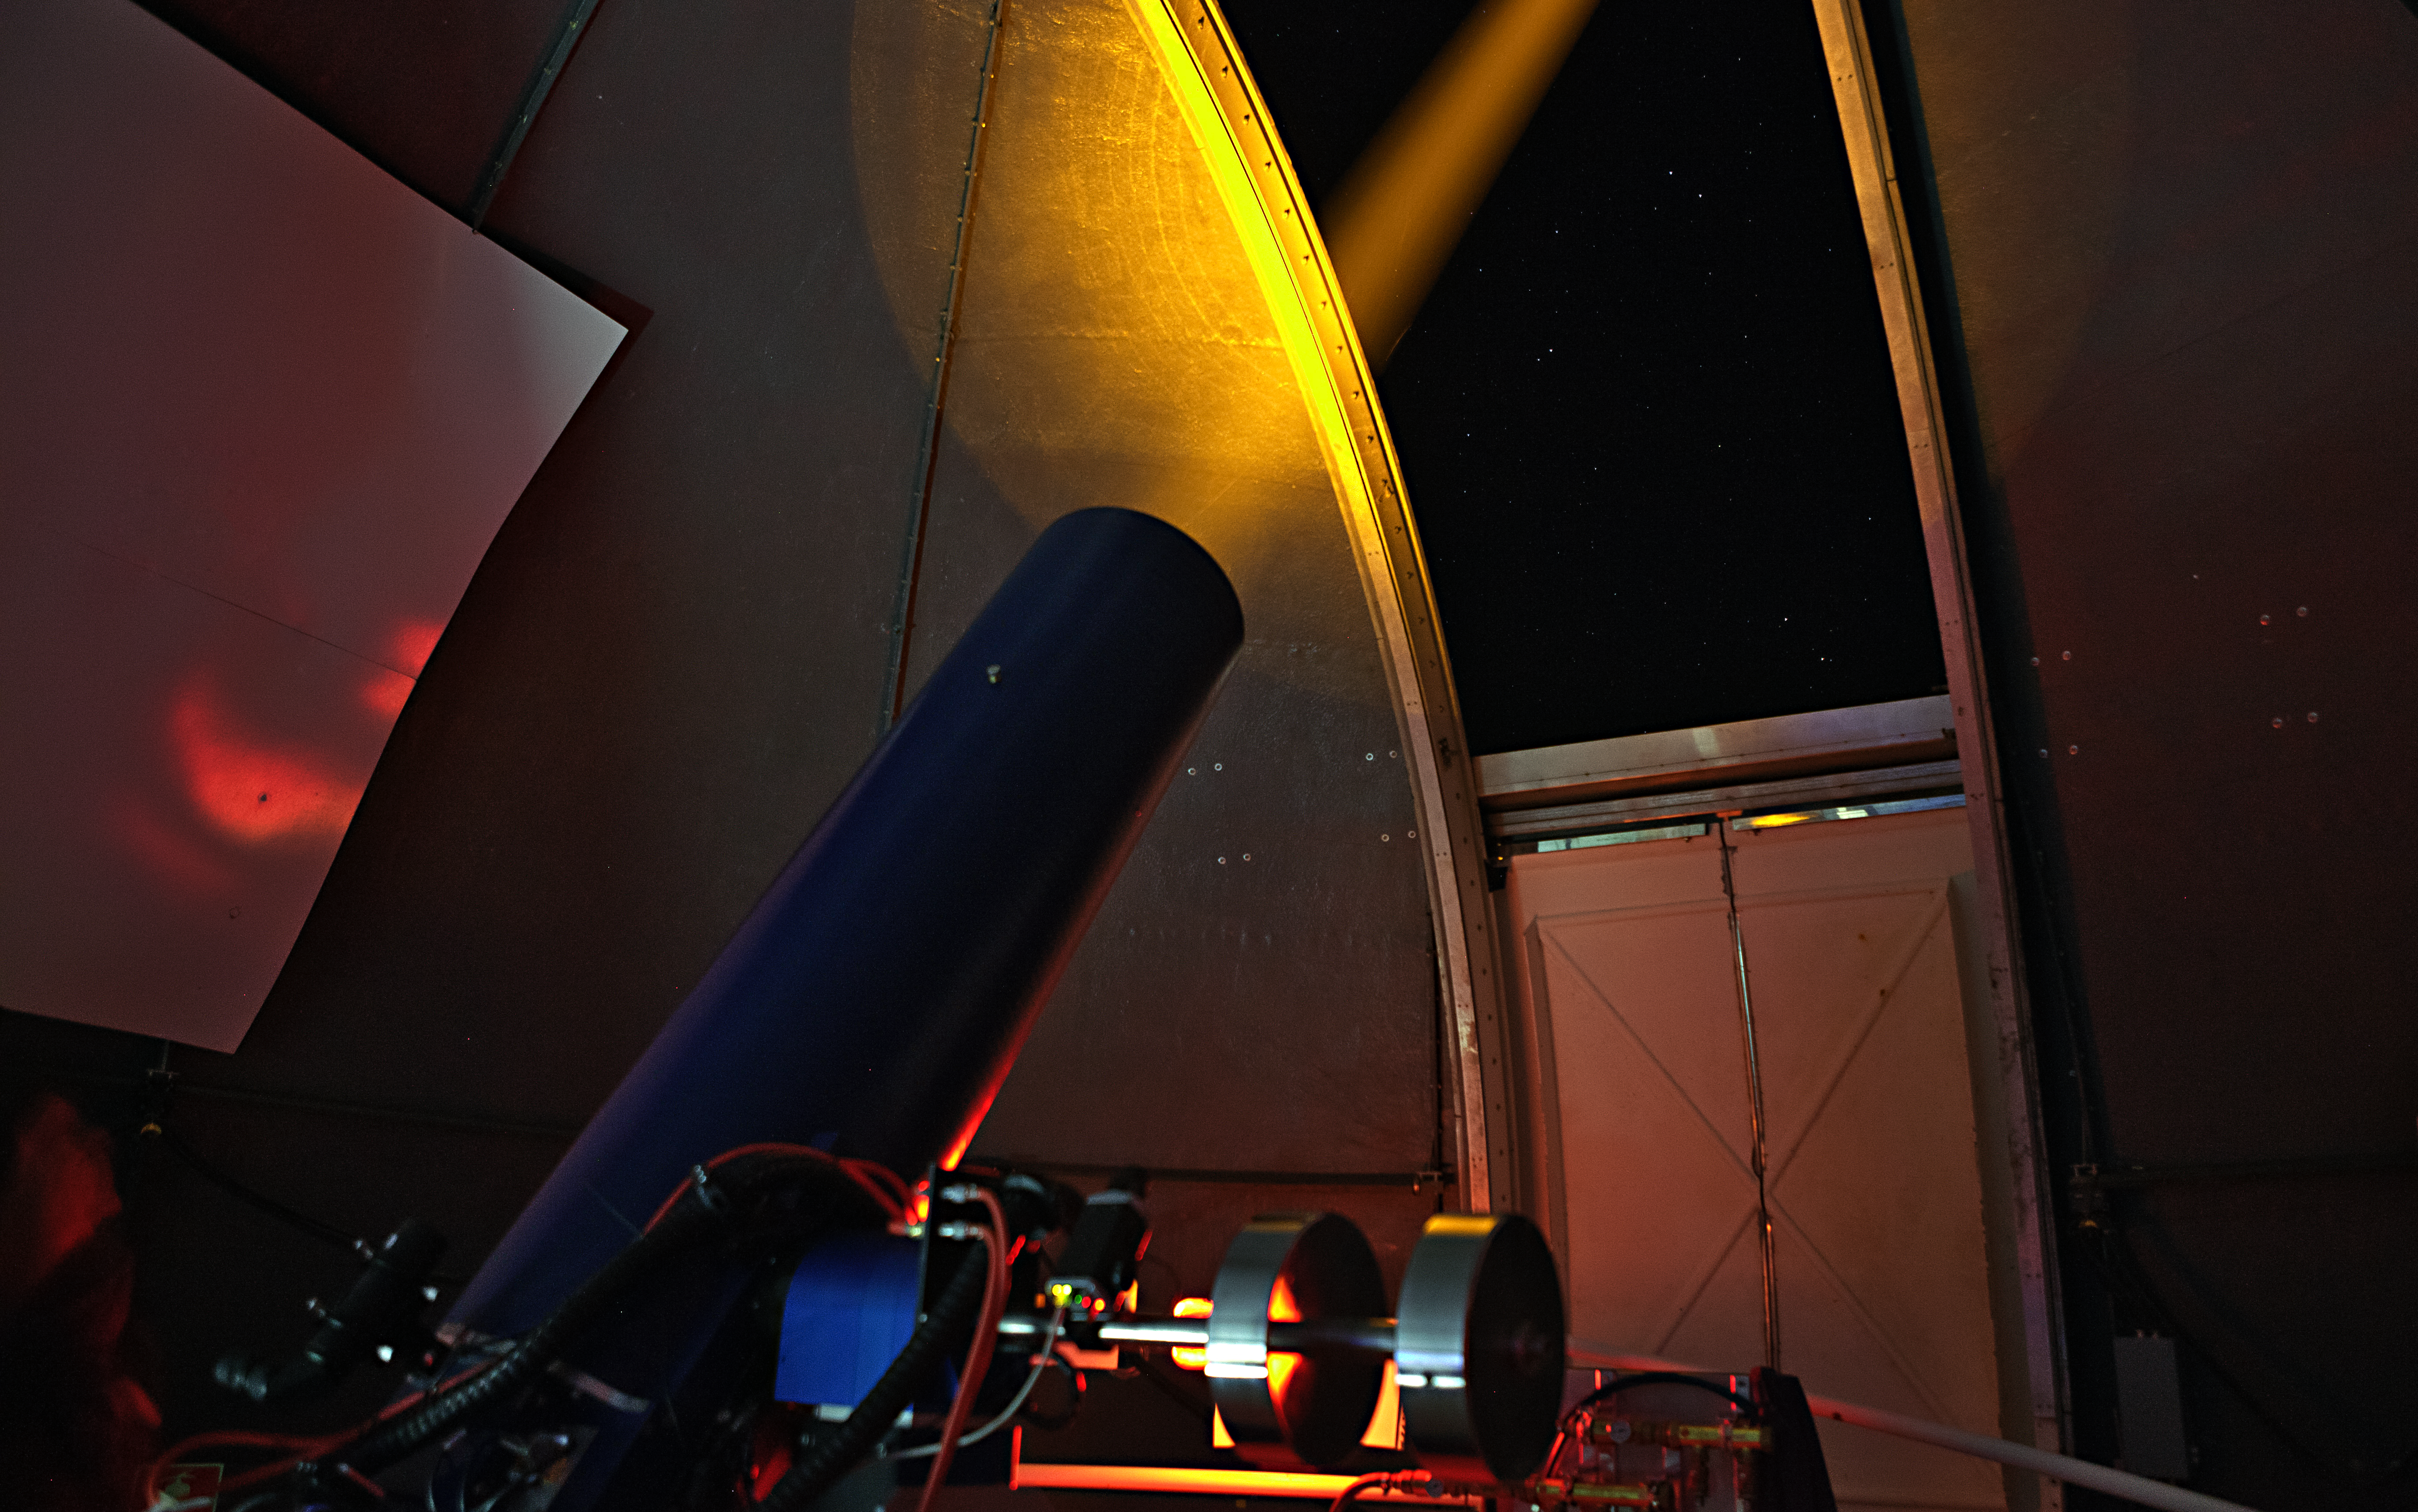

Testing laser guide star systems on Tenerife

A team of astronomers and engineers from ESO, the Instituto de Astrofísica de Canarias (IAC), the Gran Telescopio CANARIAS and INAF Osservatorio Astronomico di Roma achieved first light and successful commissioning of the ESO Wendelstein Laser Guide Star system at the IAC's Observatorio del Teide on Tenerife in Spain in January 2015.

Credit: Aitor Bereciartua (IAC)